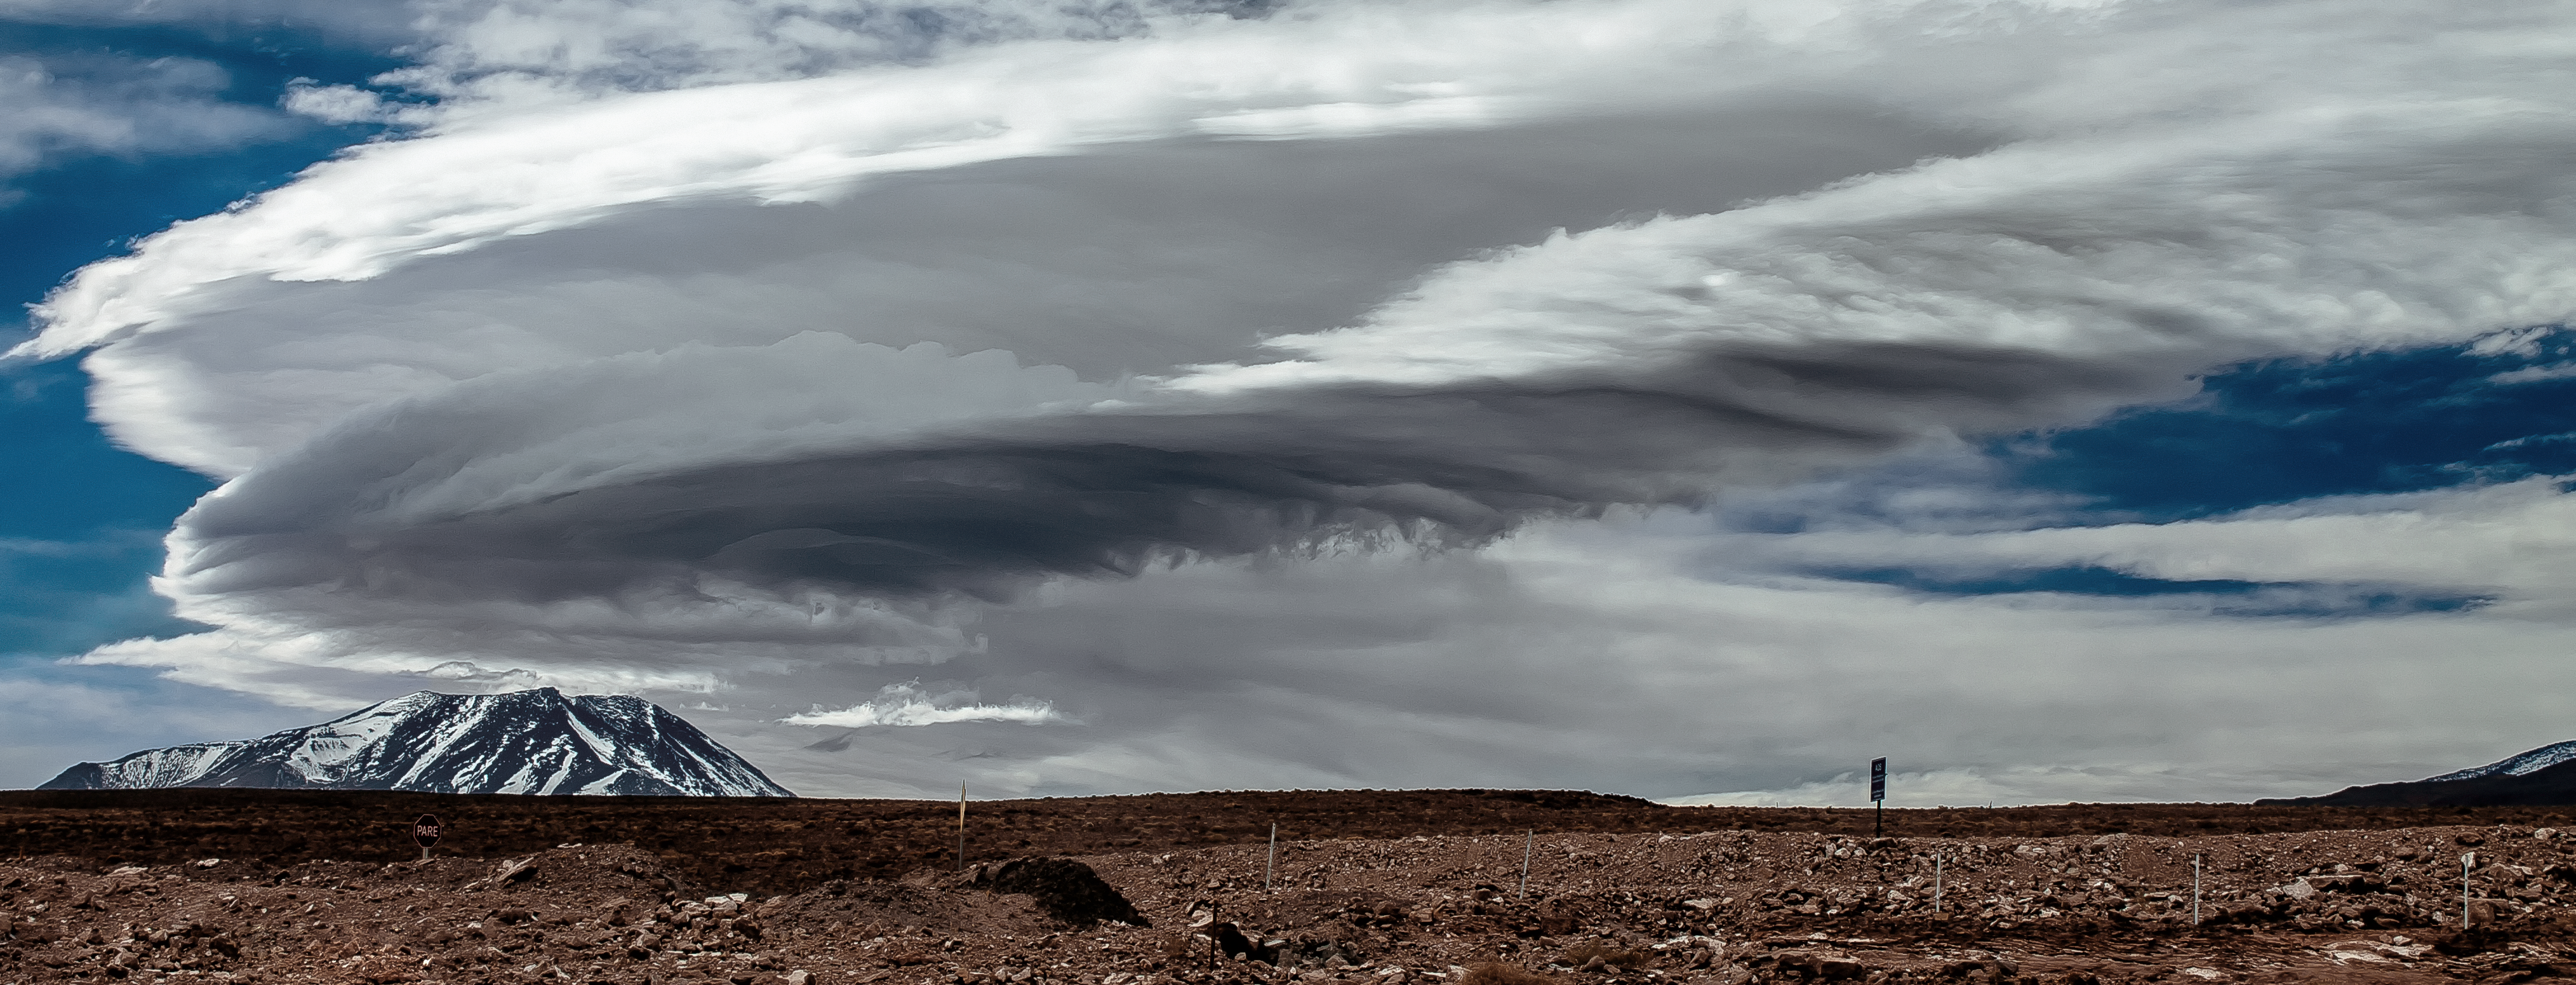

Atacama clouds

Ominous grey clouds form over the rust-tinted Chilean Atacama Desert.

Credit: J. C. Rojas/ESO